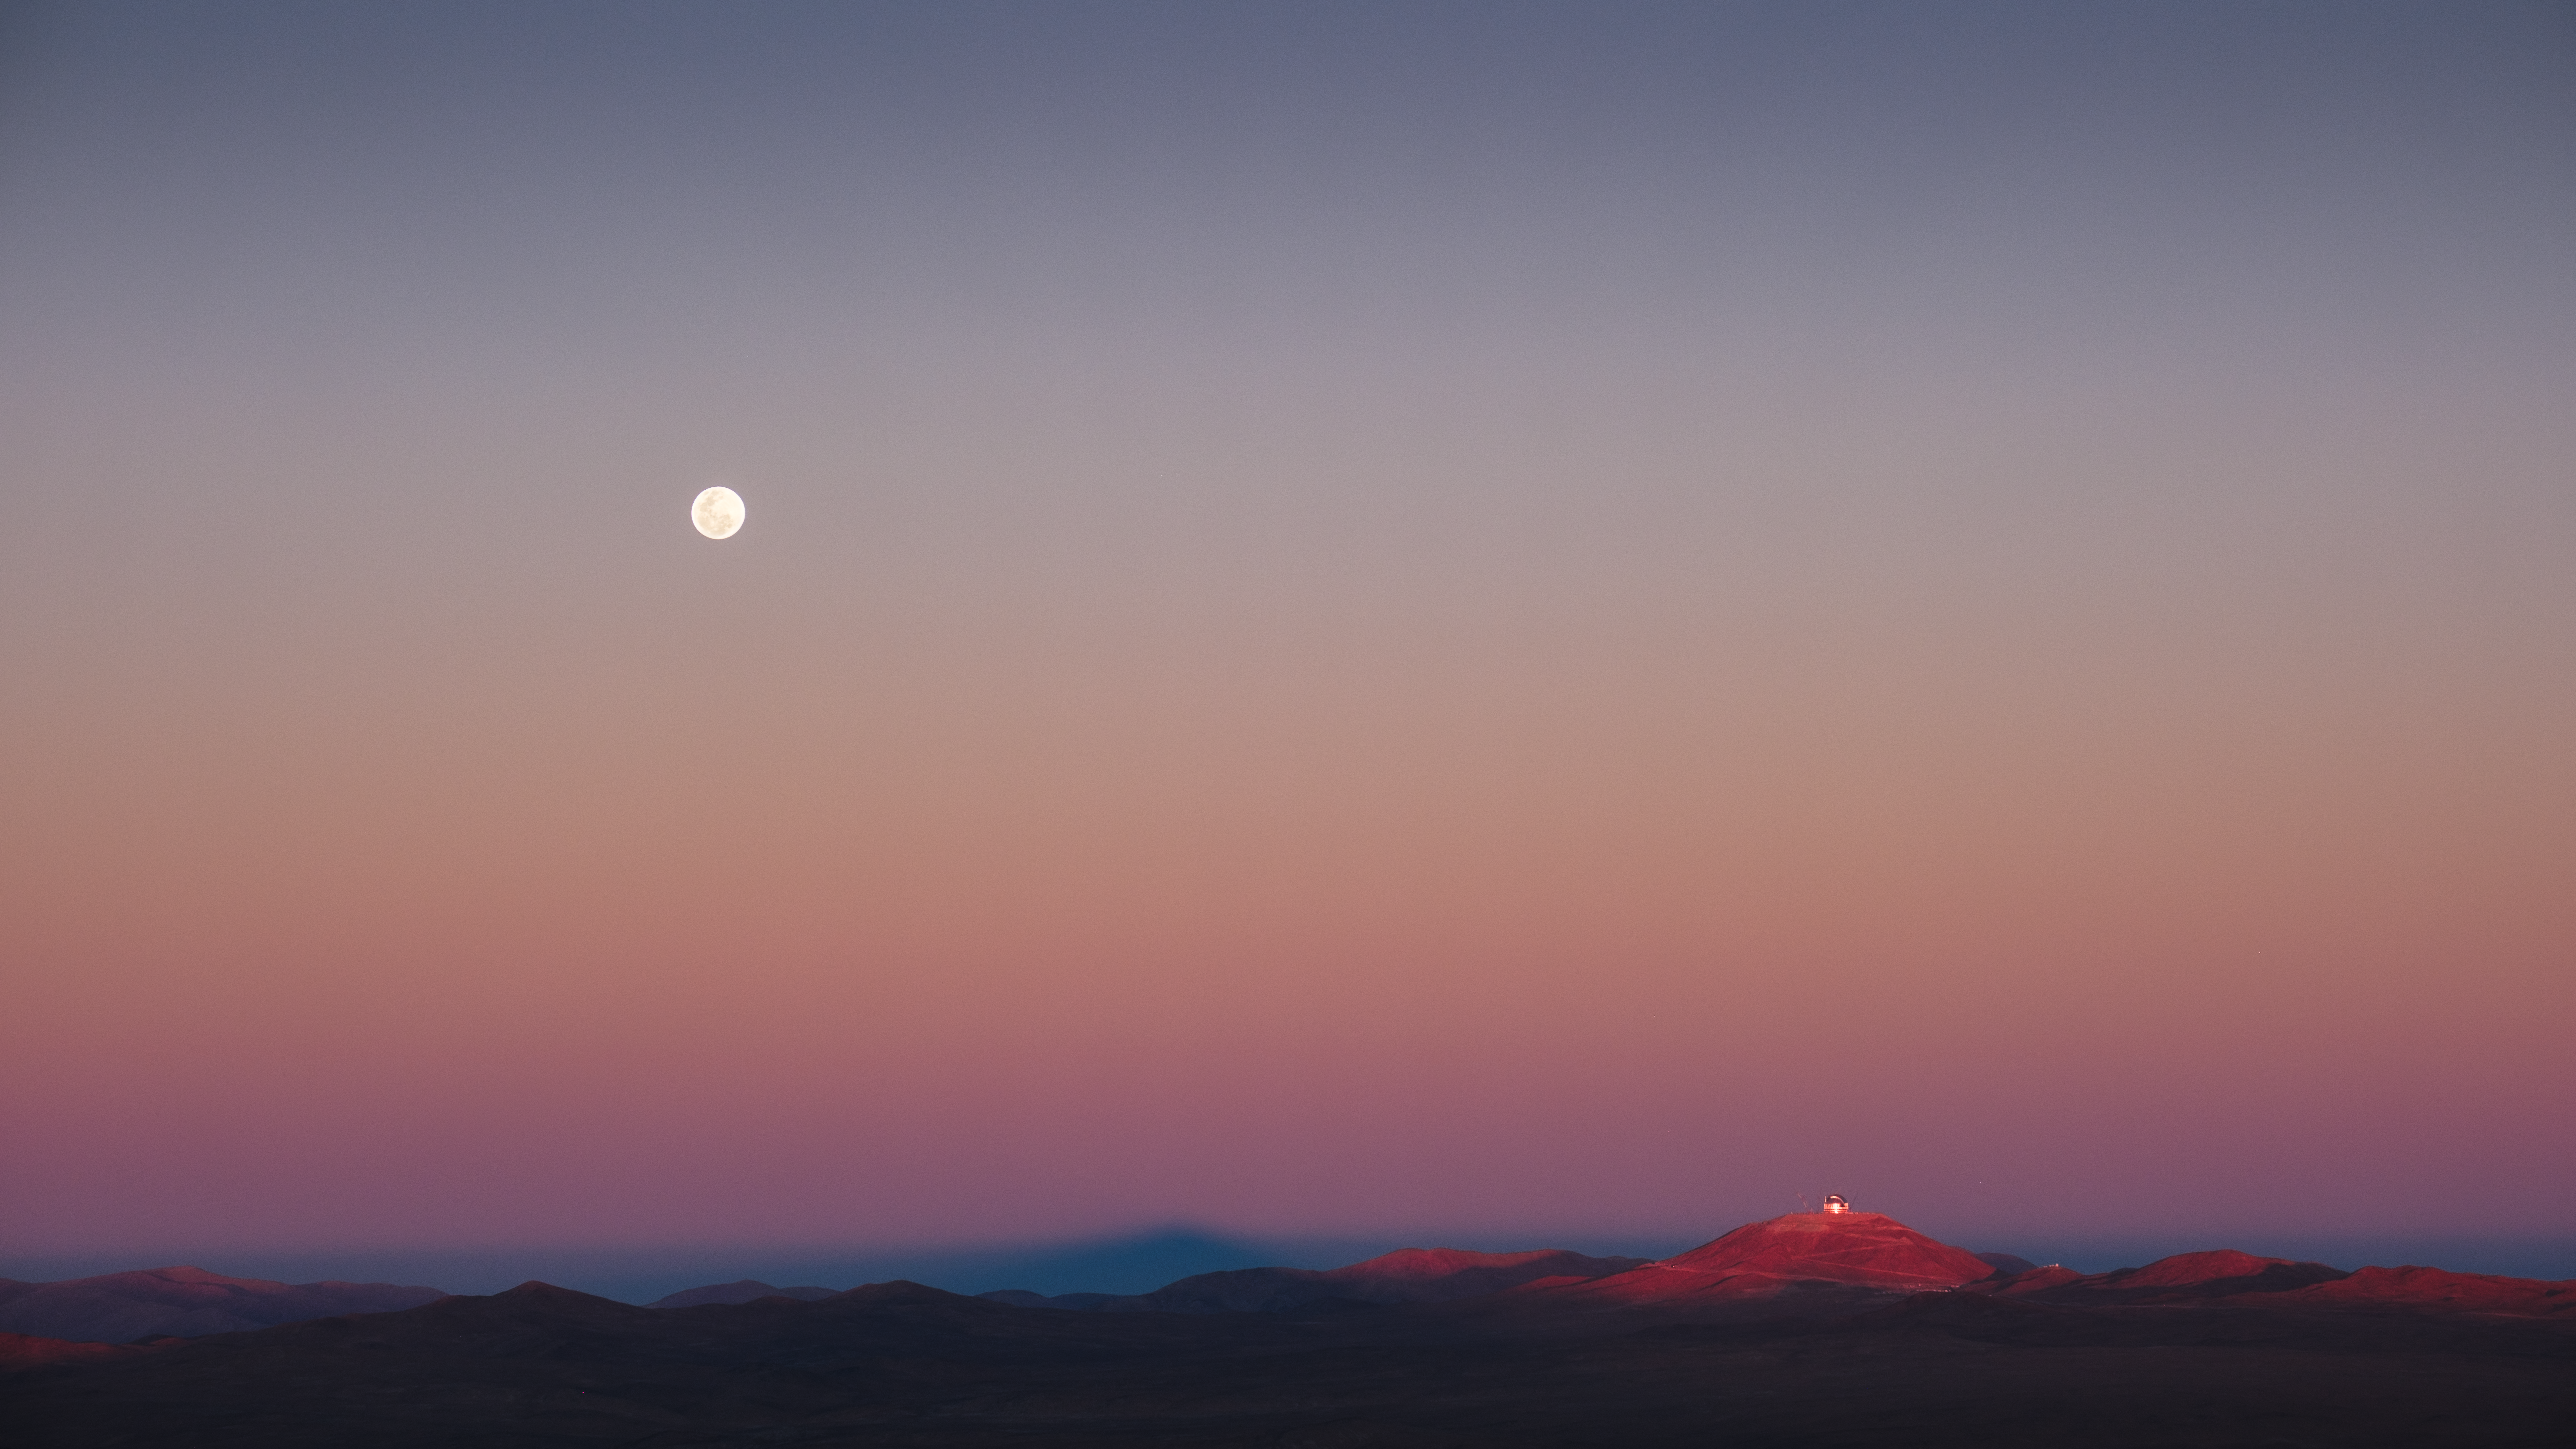

Endless expanse

This view of the seemingly endless expanses of the Chilean Atacama Desert is definitely worth to be today’s Picture of the Week. The silver full Moon shines bright in the beautiful gradient evening sky. Below it, to the right, the giant dome of ESO’s Extremely Large Telescope (ELT) glows with the golden sunset light.

The ELT is perched atop Cerro Armazones, at an altitude of 3046 m. The dome might look small in the image, but the full 30-minute walk via the set of stairs from the entrance of the dome to its top, indicates its gigantic size: 80 m high and 93 m wide. Weighing about 6100 tonnes, the dome is designed to protect the telescope and its mirrors, including the 39-m wide primary mirror — the biggest eye on the sky.

To the left of Cerro Armazones the last sunbeams of the evening cast a dark triangular shadow: Cerro Paranal, home to ESO’s Very Large Telescope (VLT), from where this picture was taken by Luca Sbordone, ESO staff astronomer. It’s no wonder that this site hosts so many professional telescopes, as it boasts the darkest skies on Earth. Chile is in fact home to all of ESO’s observatories, thanks to a long-lasting partnership that goes back more than 60 years — may it be as timeless and inspiring as this view.

Credit: L. Sbordone/ESO